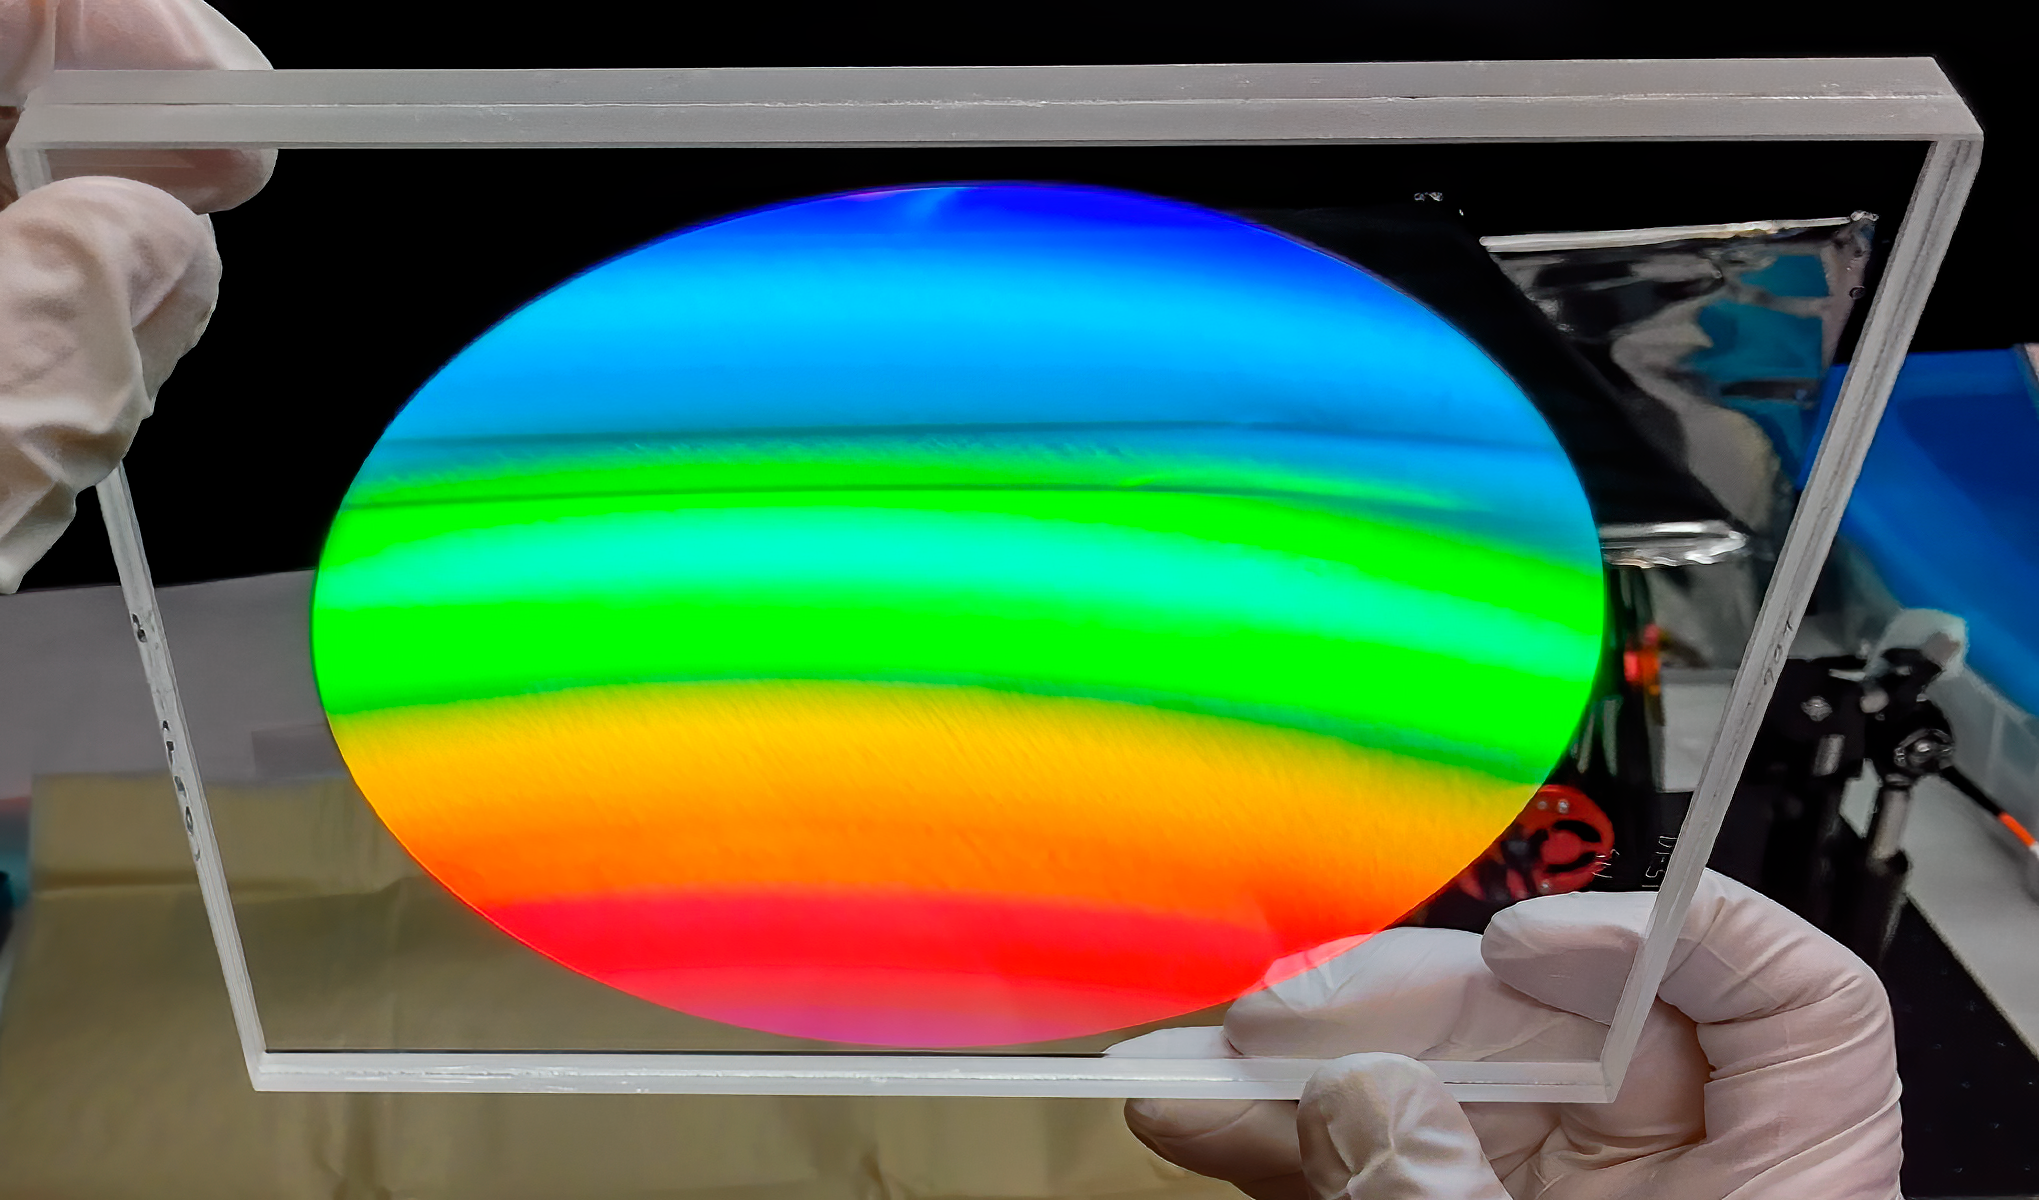

DESI's volume phase holographic grating

Before the light lands on DESI's detectors, it is spread using a volume phase holographic (VPH) grating. The detector arrays have 4096×4096 15μm pixels and are each housed in their own cryostat so that can be kept very cold to maintain stability.

Credit: Lawrence Berkeley National Lab/KPNO/NOIRLab/NSF/AURA